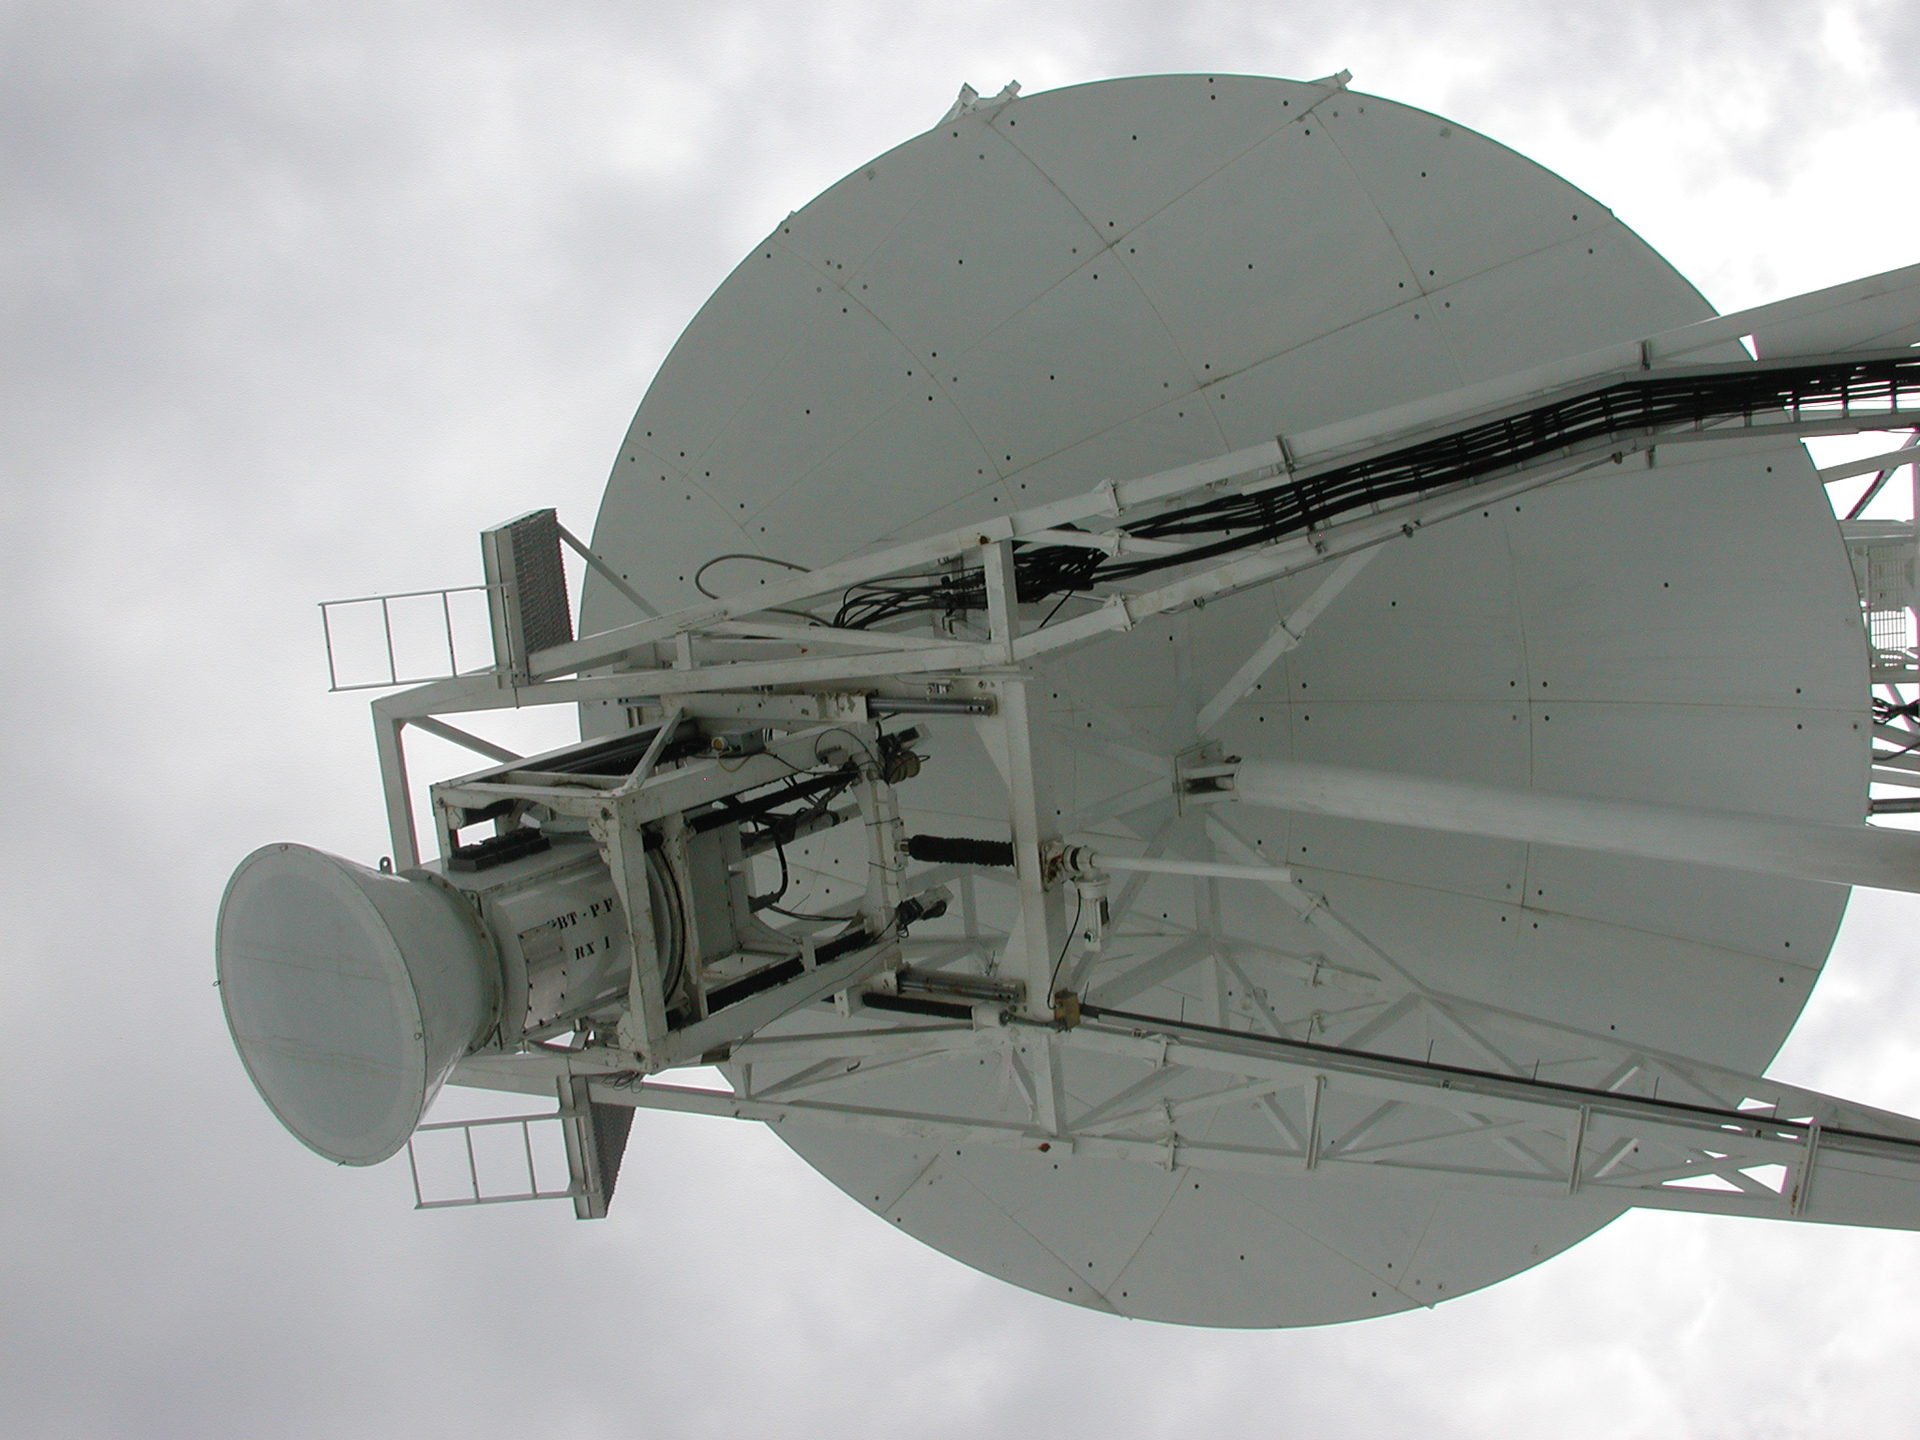

Giant in the Cage

At the Green Bank Telescope, astronomers can choose a variety of receivers to use to observe the radio skies. One of them can only fit up at the prime focus of the telescope. The cone at the left is the funnel entry into the feed of the receiver which is enclosed in a cage suspended on the end of the GBT's 200-foot feed arms. It receives the radio waves bounced up here by the 100-meter dish of the telescope below.

Credit: B. Saxton, NRAO/AUI/NSF